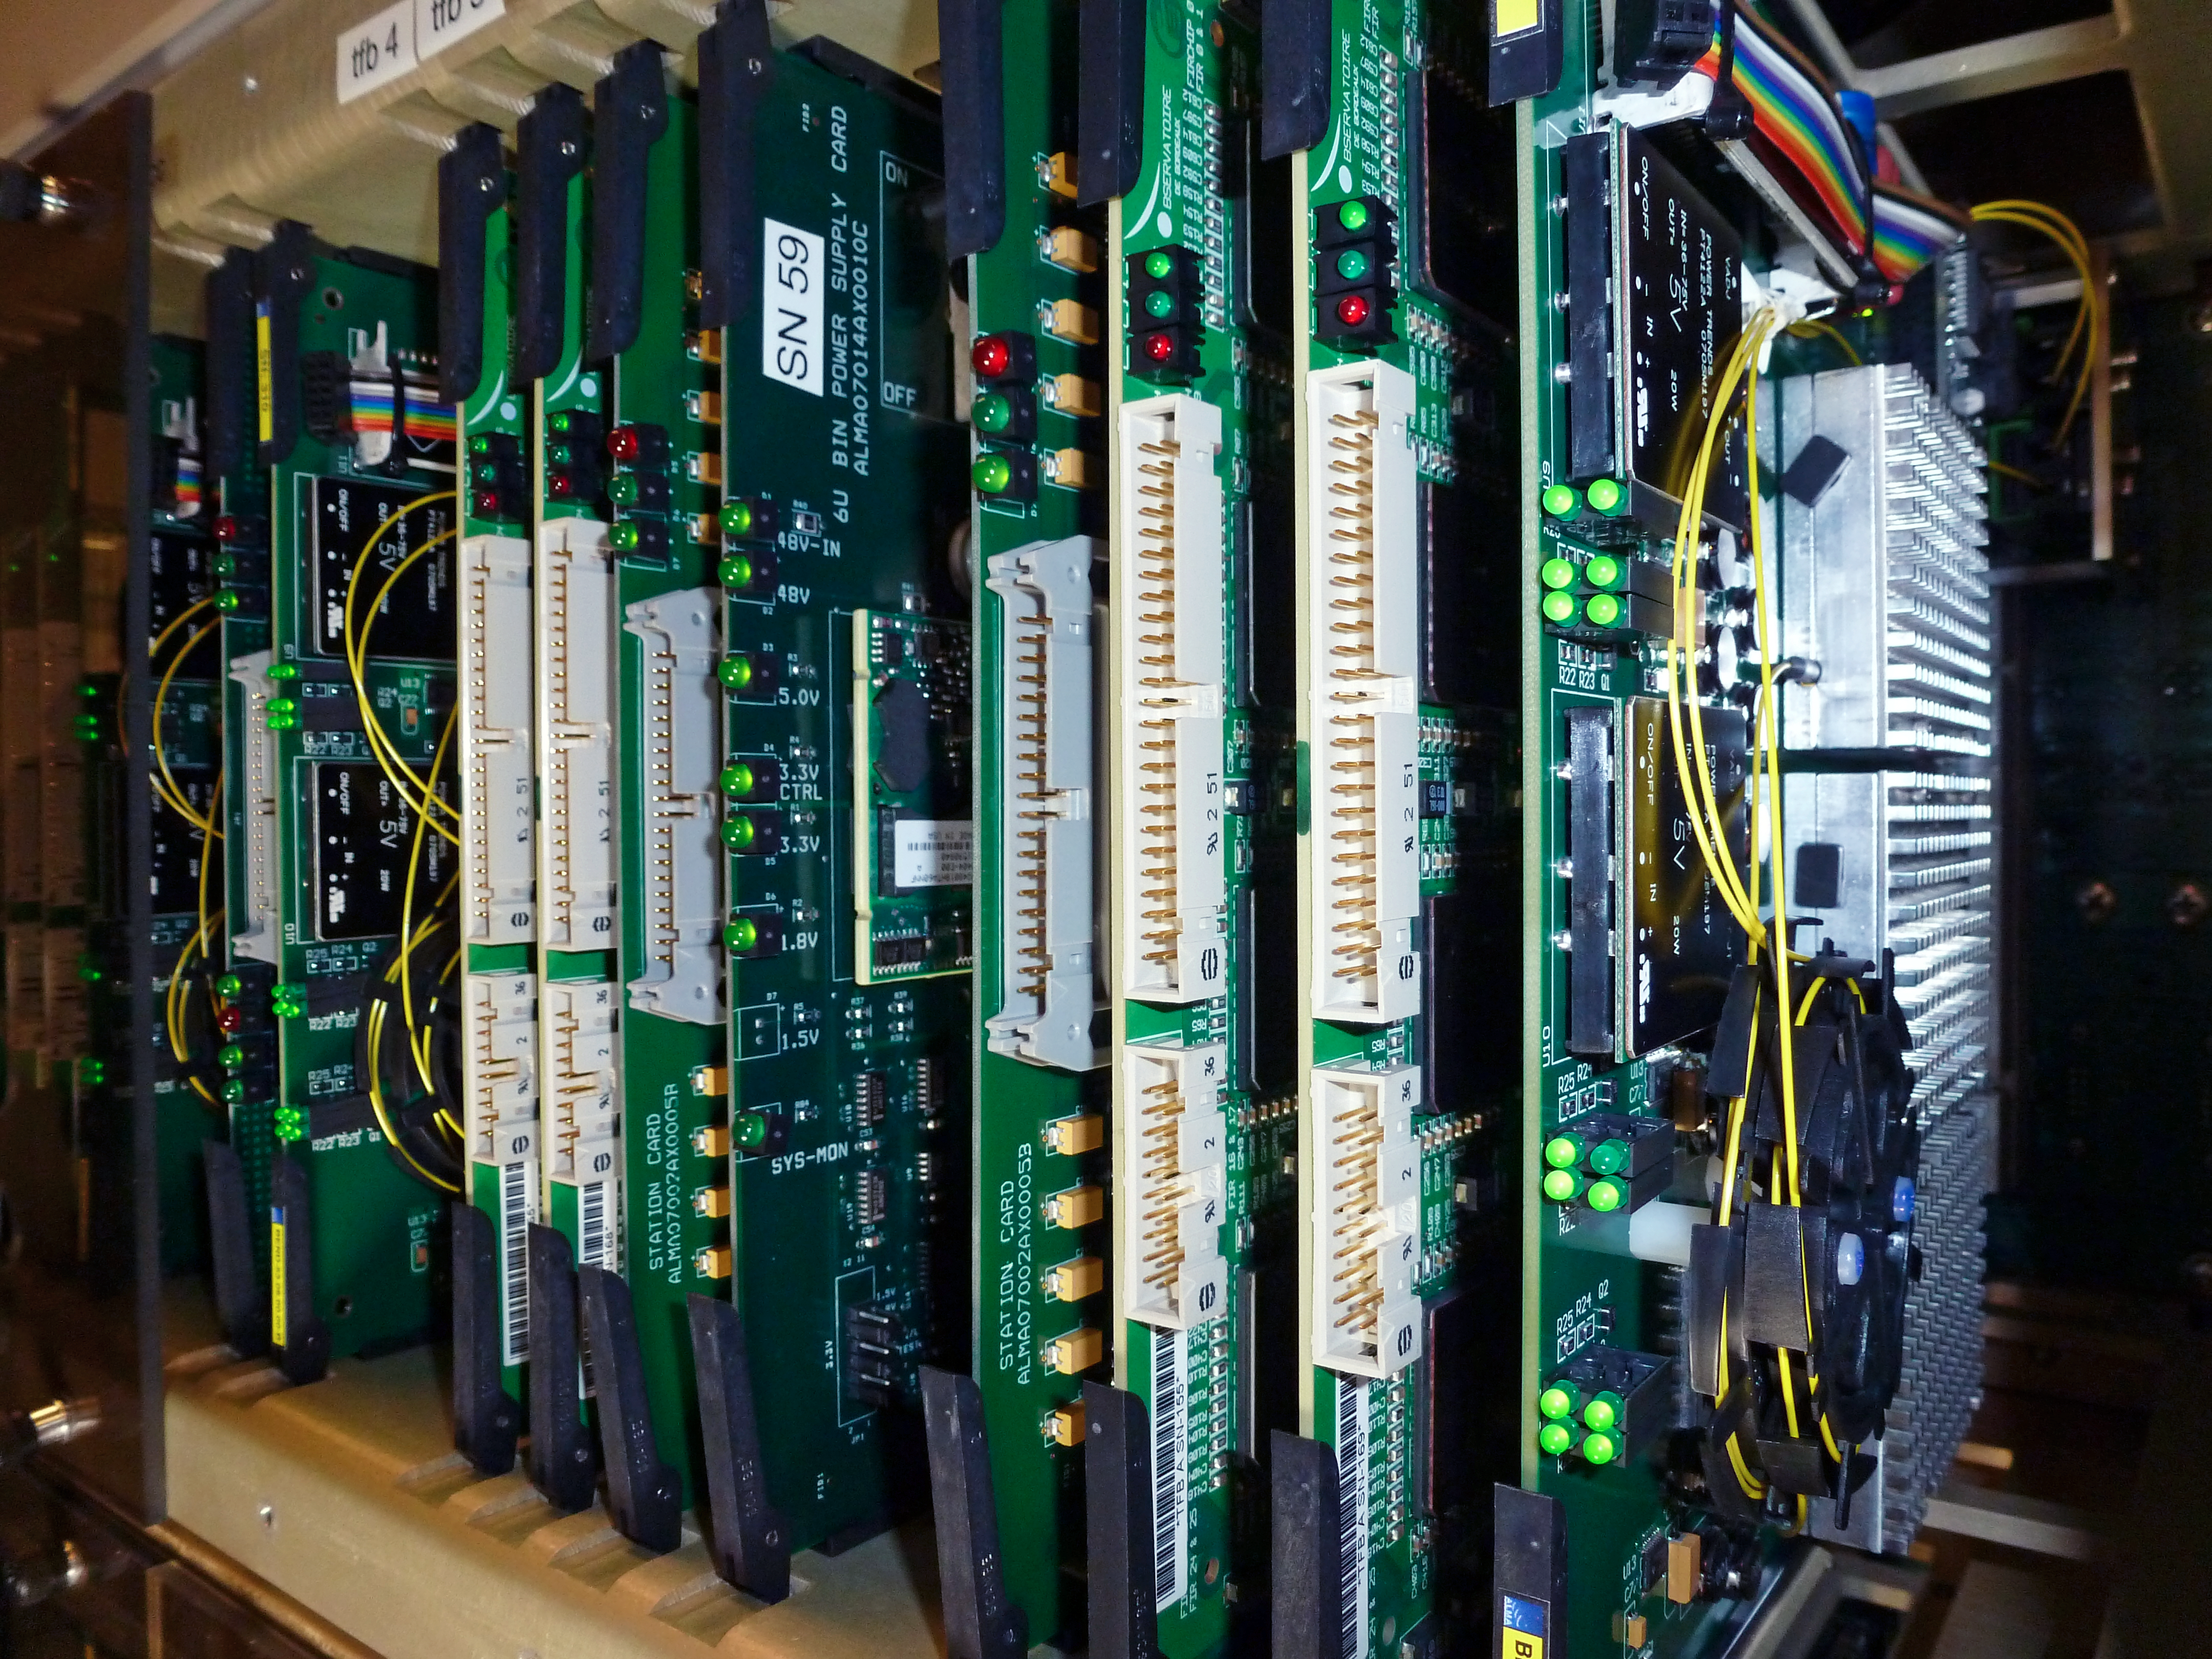

State-of-the-art digital filter circuit boards for the ALMA correlator

The ALMA correlator, one of the most powerful supercomputers in the world, has now been fully installed and tested at its remote, high altitude site in the Andes of northern Chile. ESO also provided a key part of the correlator: a set of 550 state-of-the-art digital filter circuit boards was designed and built for ESO by the University of Bordeaux in France. With these Tunable Filter Banks, the light which ALMA sees can be split up into 32 times more wavelength ranges than in the initial design, and each of these ranges can be finely tuned.

Credit: ESO